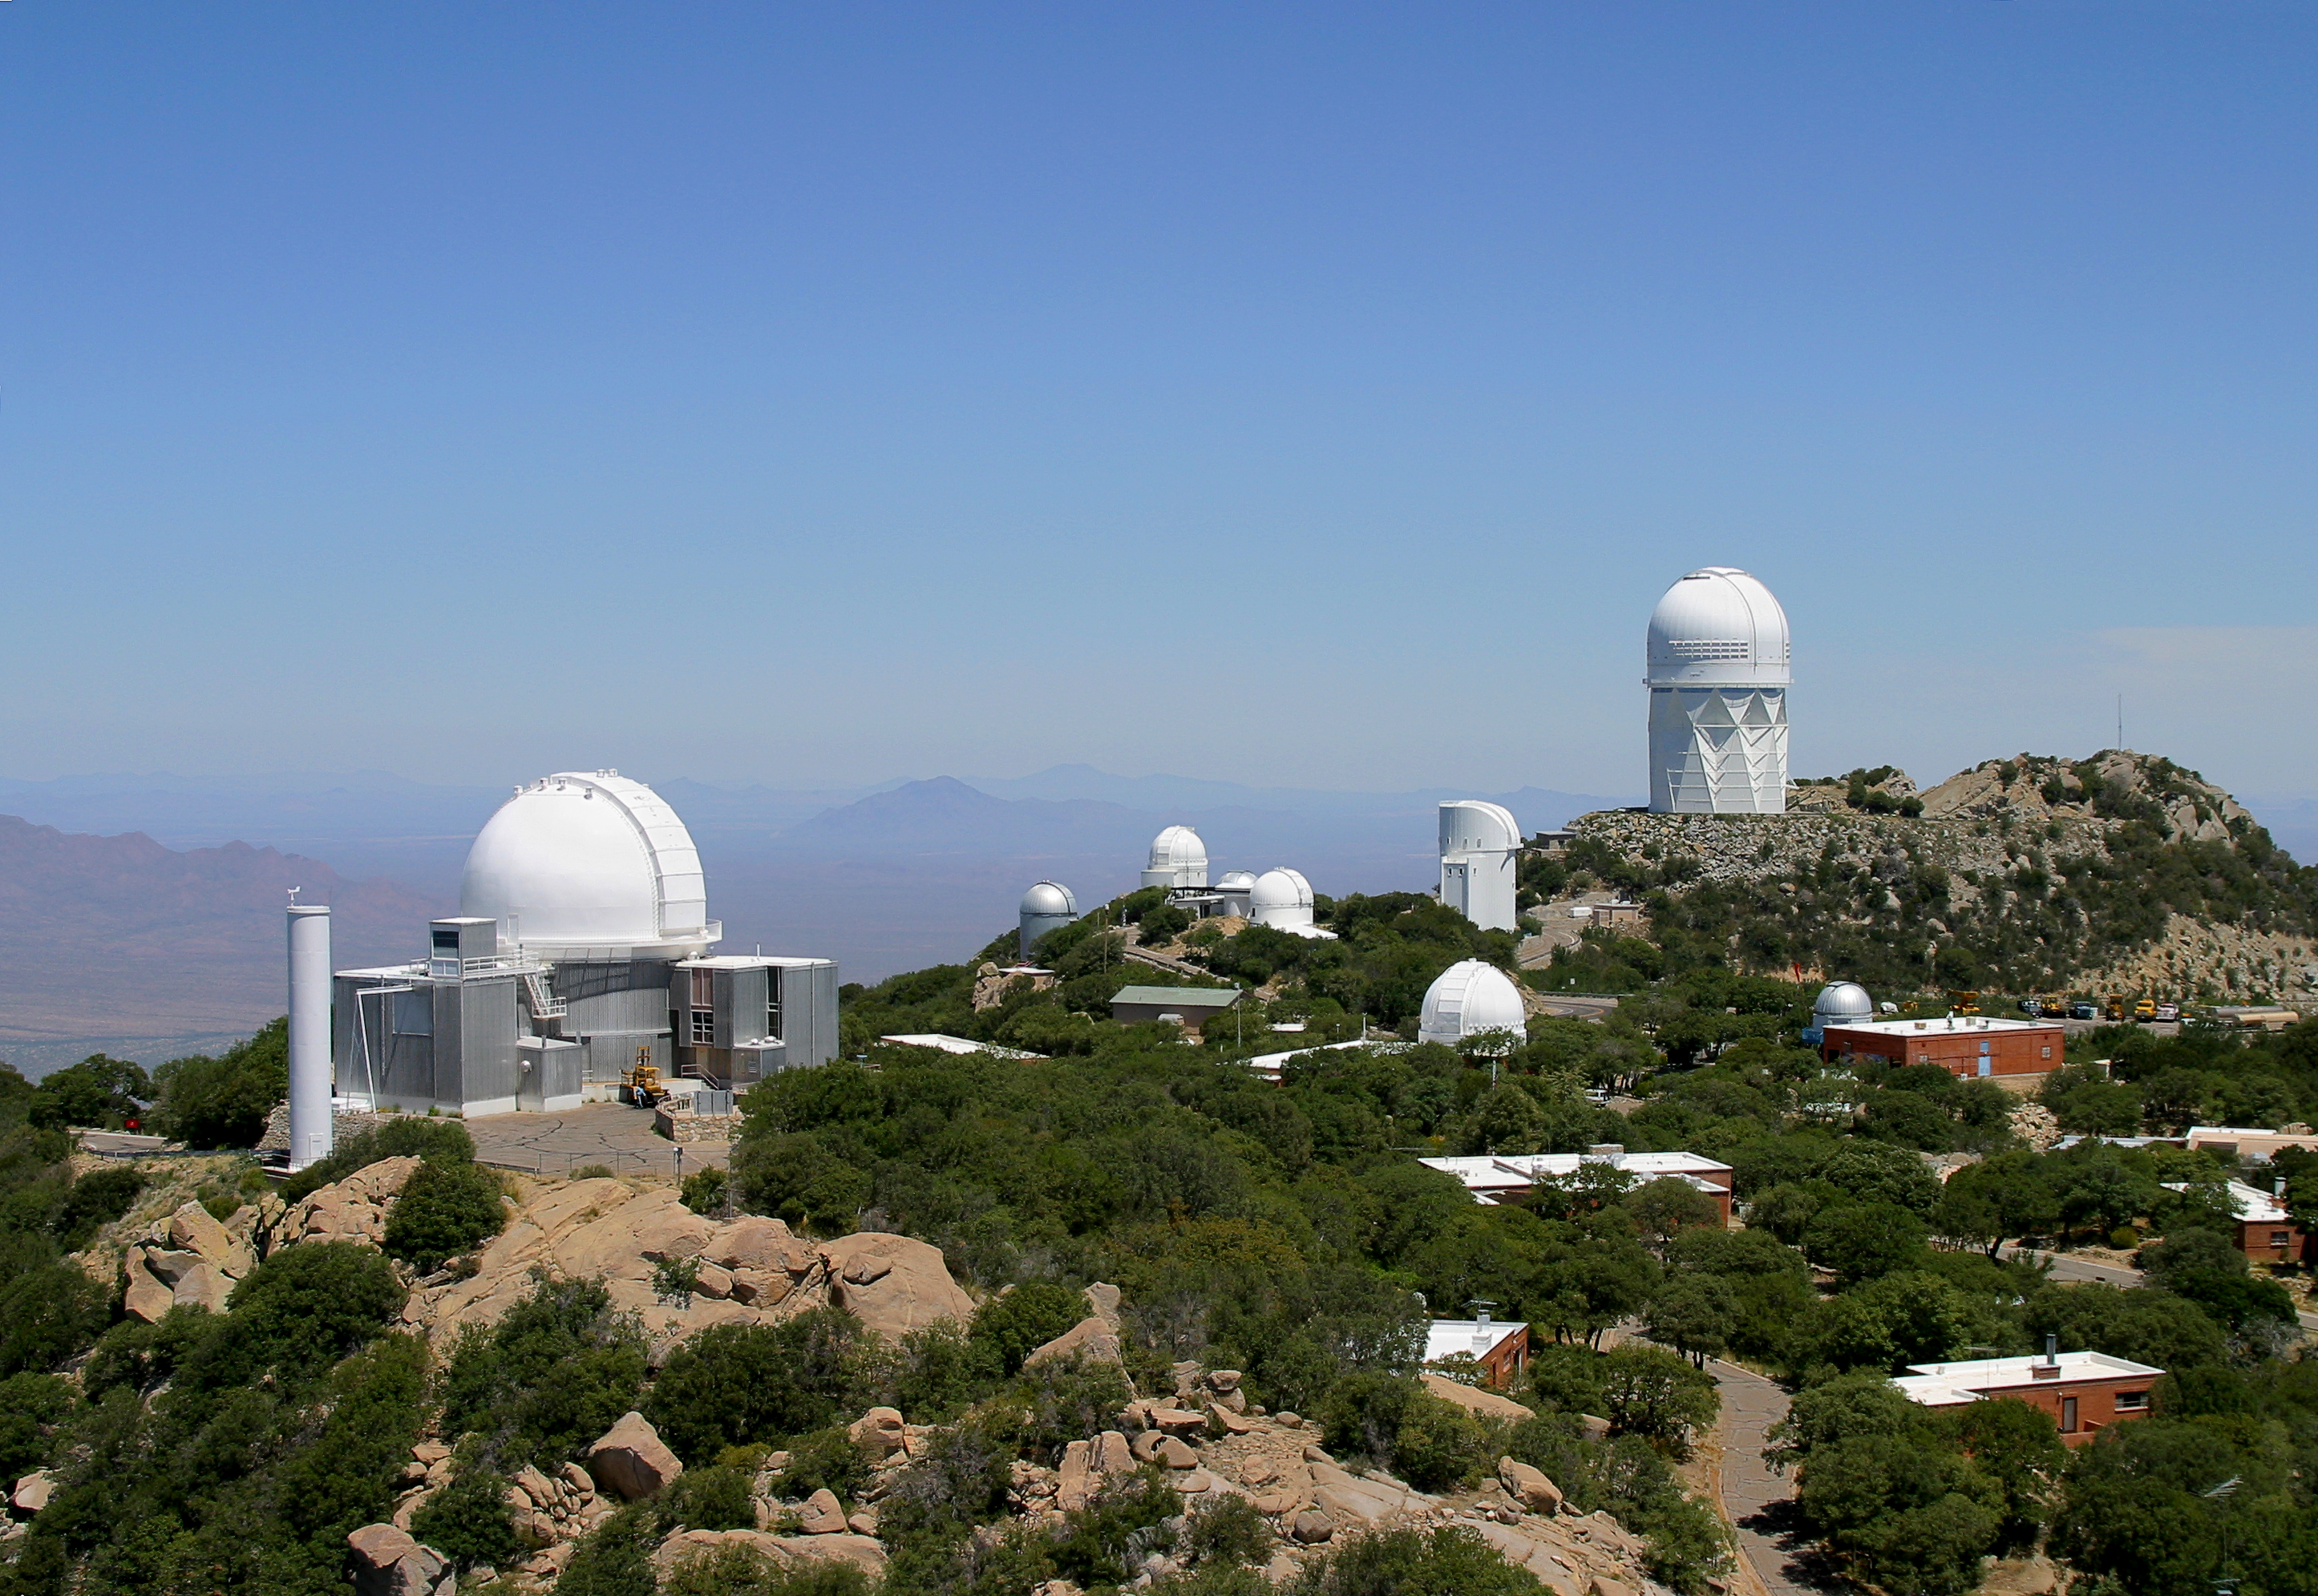

Aerial photography of Kitt Peak National Observatory, 13 June 2003

KPNO 2.1-meter telescope to the left, Mayall 4-meter in the distance, along with numerous domes of tenant observatories operated by university groups. Also visible from this less common perspective are various buildings used by staff and visiting astronomers who live on the mountain for various, sometimes extended, periods. The middle right red brick building is the Visitor Center, with attached Nightly Observing Program telescope.

Credit: NOIRLab/NSF/AURA